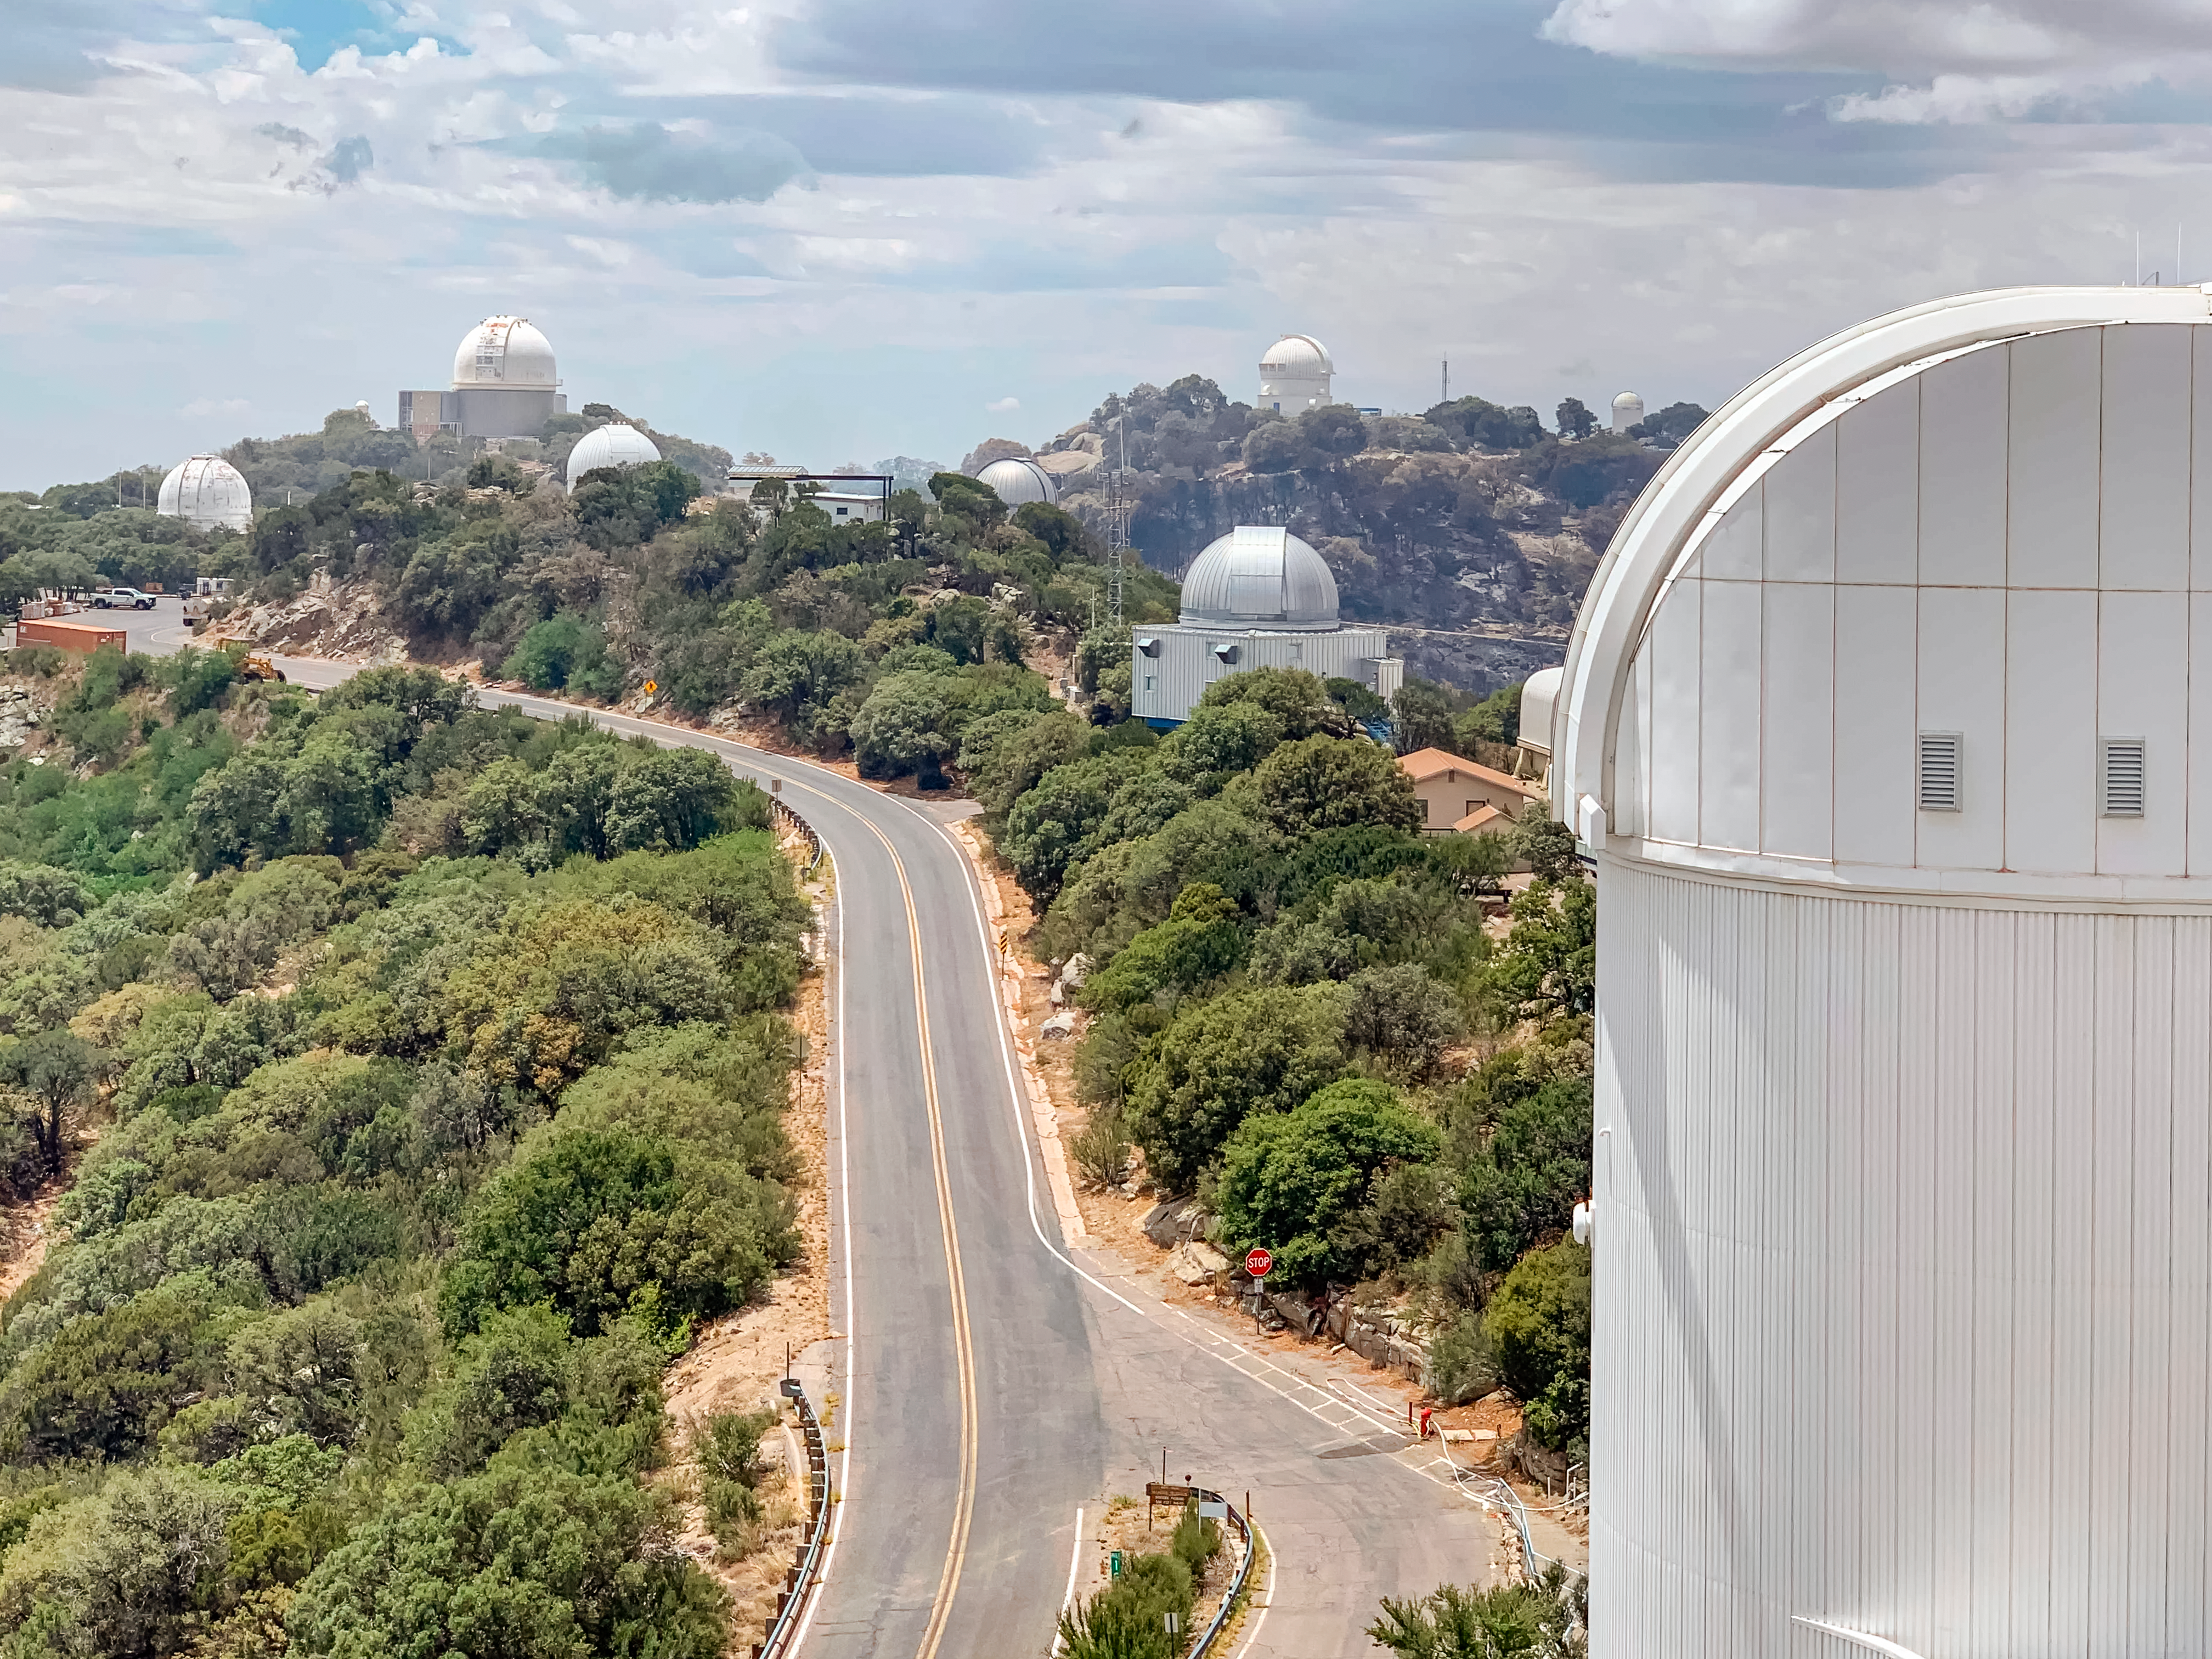

Kitt Peak National Observatory summit from the Nicholas U. Mayall 4-meter Telescope 18 June 2022

Kitt Peak National Observatory summit from the Nicholas U. Mayall 4-meter Telescope on 18 June 2022. The site has been affected by the Contreras Fire.

Credit: KPNO/NOIRLab/NSF/AURA